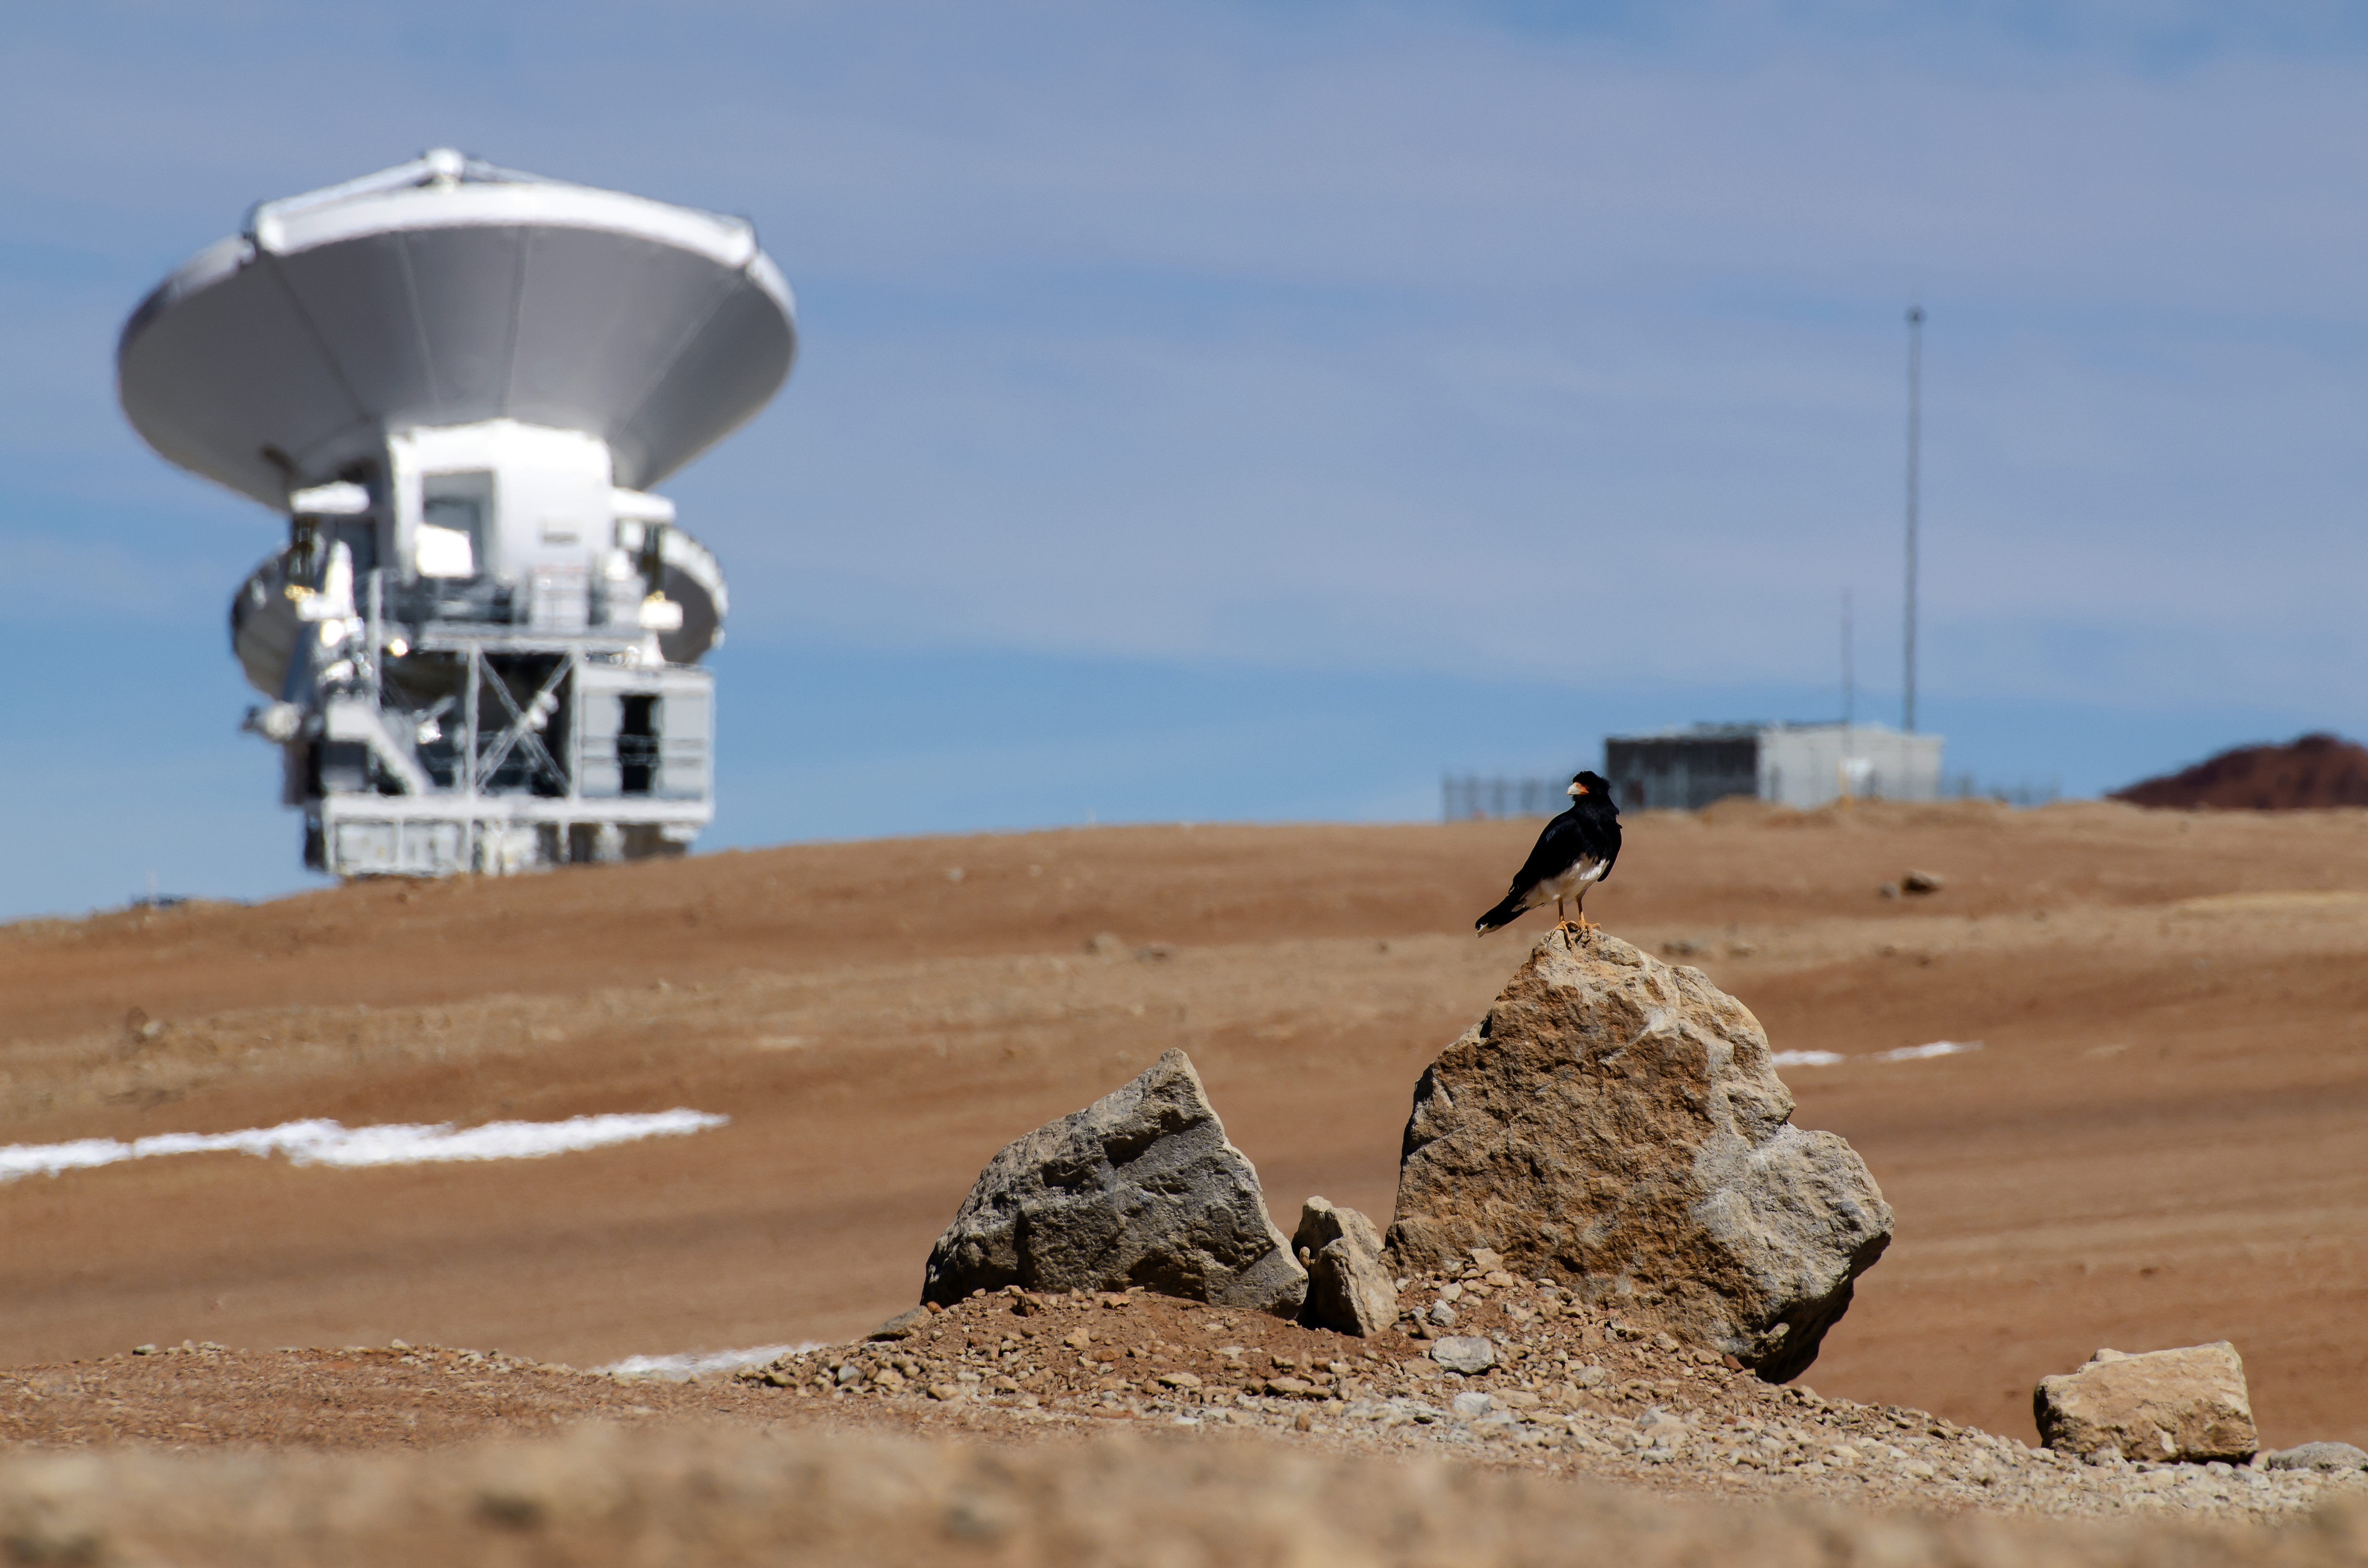

Looking for food

This carancho is looking for food between the antennas of the ALMA observatory.

The southern crested caracara, also known as the southern caracara or carancho, is a bird of prey and a common sight in all open plains in the Atacama Desert.

Credit: S. Otarola/ESO